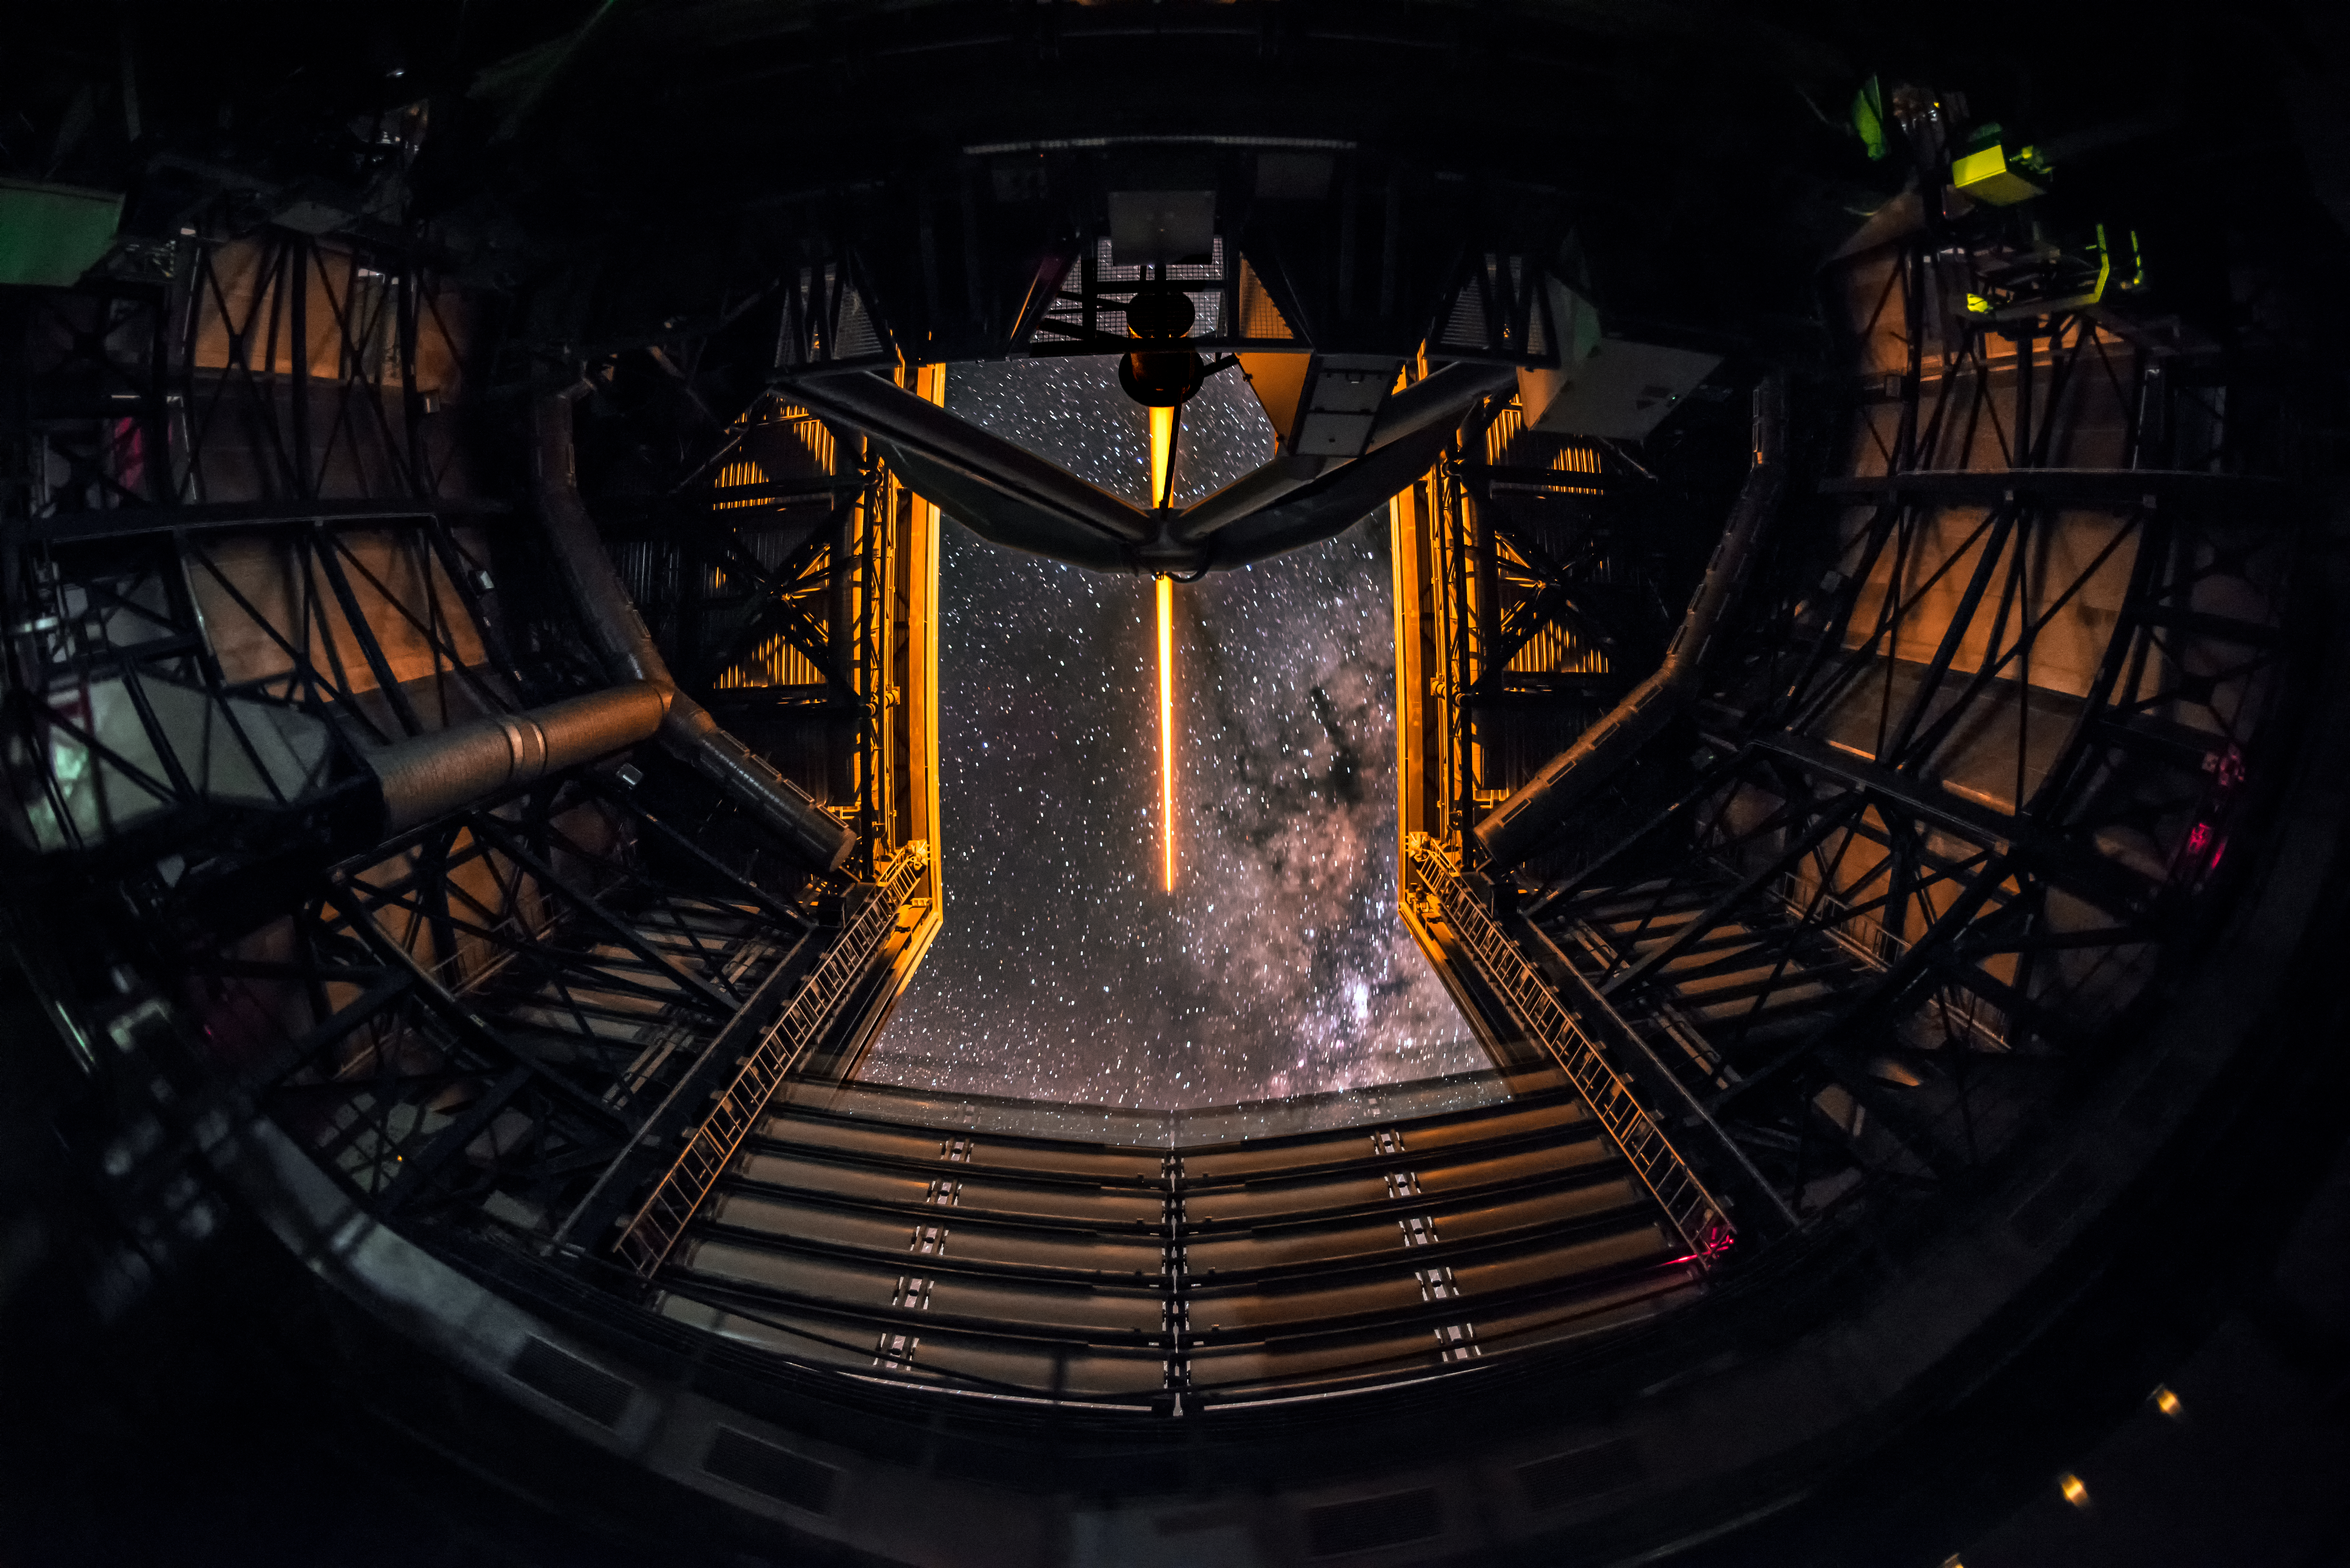

Laser Guide Star at the VLT

A Laser Guide Star shoots off into the night sky from one of the 8.2-metre telescopes that form part of ESO's Very Large Telescope (VLT), bathing the enclosure in a warm, orange glow in the process. Through the enclosure's opening, the slightest hint of the familiar glow of the Milky Way can be spied.

Credit: ESO/A. Ghizzi Panizza (www.albertoghizzipanizza.com)